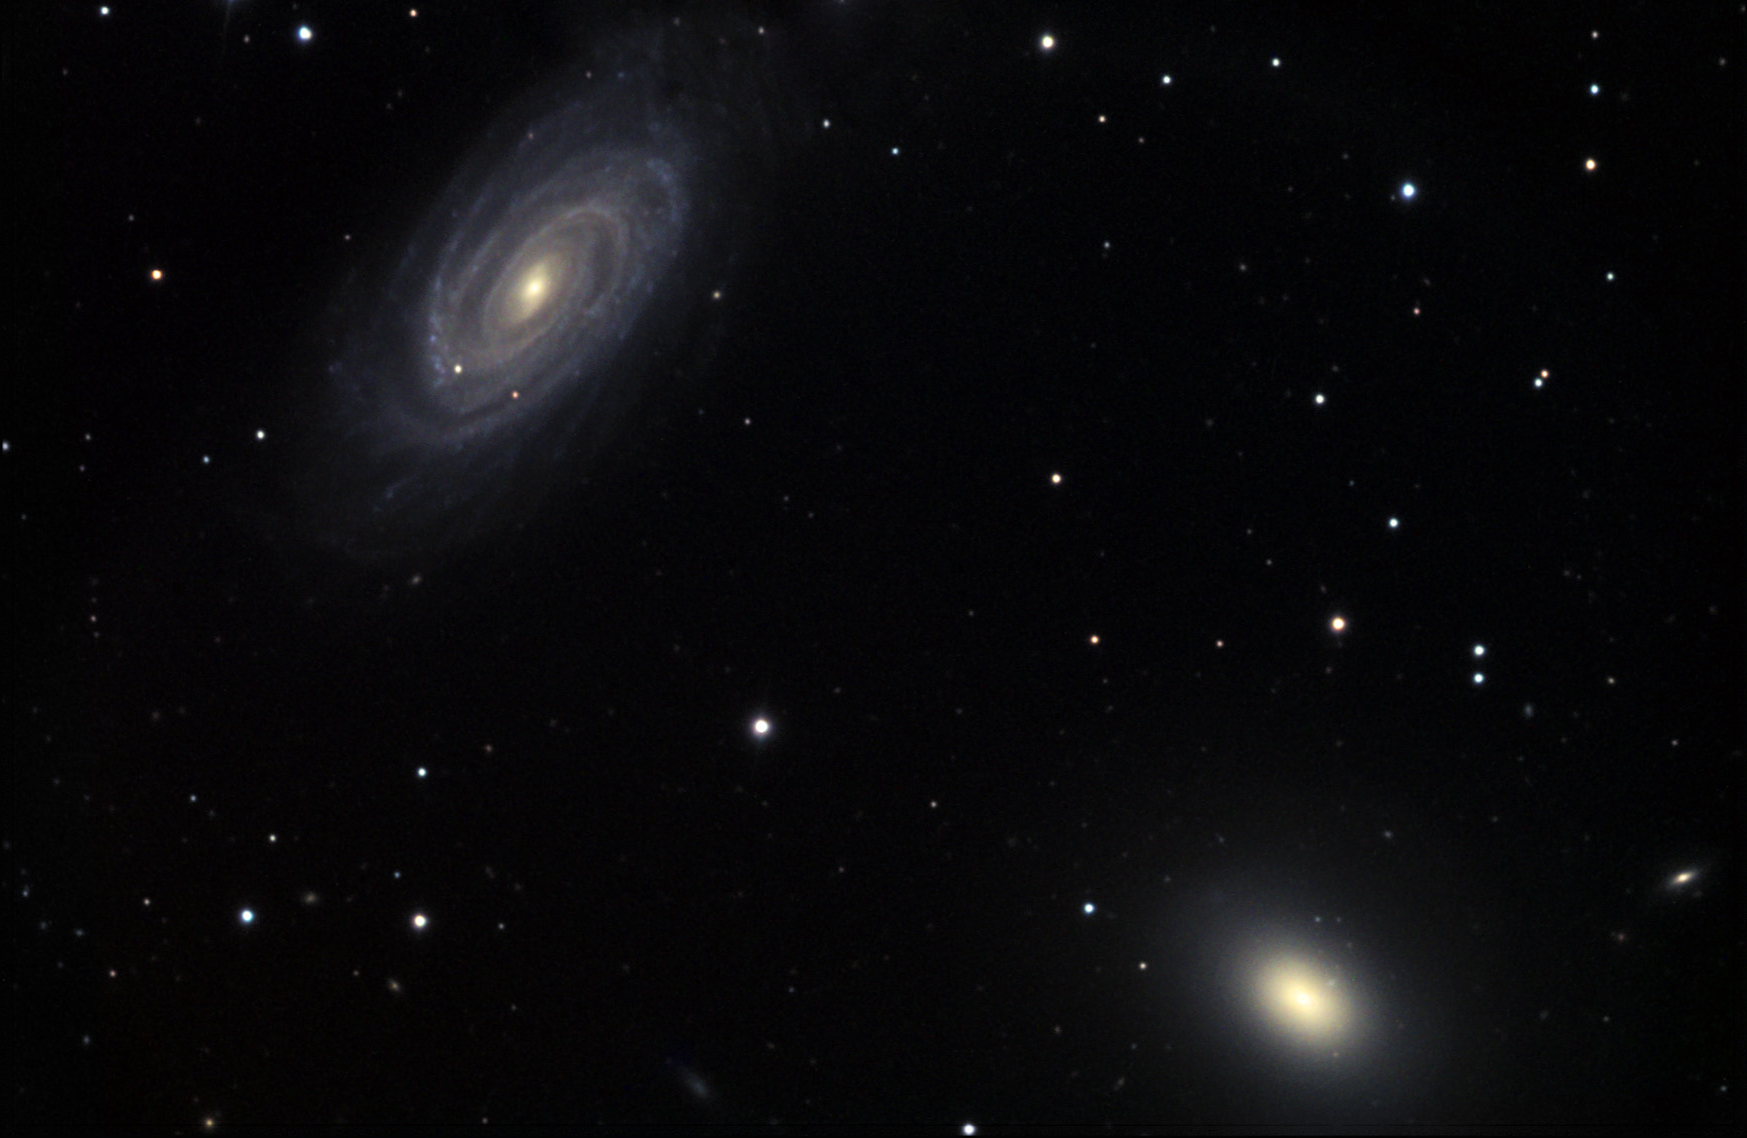

NGC 5985

NGC 5985 (face-on spiral, upper-right) and NGC 5982 (elliptical) are two of three galaxies in what is sometimes called the Draco Triplet. The three are about 100 million lightyears away from Earth.

This image was taken as part of Advanced Observing Program (AOP) program at Kitt Peak Visitor Center during 2014.

Credit: KPNO/NOIRLab/NSF/AURA/Richard Robinson and Beverly Erdman/Adam Block